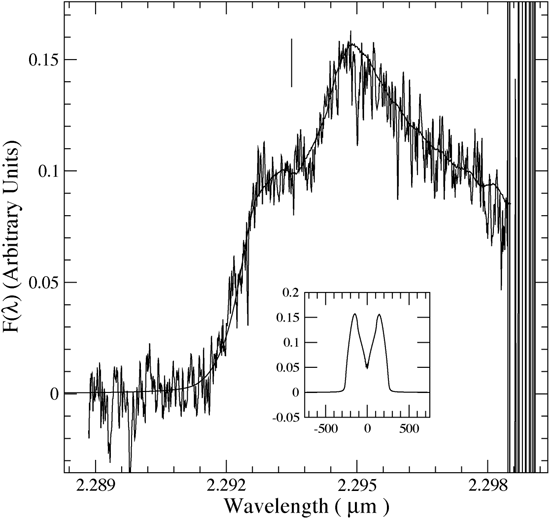

The CO 2-0 first overtone rotational-vibrational bandhead for source 268 in M17.

The CO 2-0 first overtone rotational-vibrational bandhead for source 268 in M17. The blue-shifted shoulder of the profile and redshifted peak are characteristic of Keplerian disks. The smooth curve is a model for the emission profile arising from such a disk. The short vertical line marks the vacuum rest wavelength of the bandhead (2.2935 microns), and the inset shows the emission-line profile for a single line in the bandhead (v=2-0, J=51-50). The x-axis of the inset is in km/s and is one Phoenix grating setting in extent. CO emission was originally observed in this object at low spectral resolution by Hanson et al. (1997).

Credit: International Gemini Observatory/NOIRLab/NSF/AURA